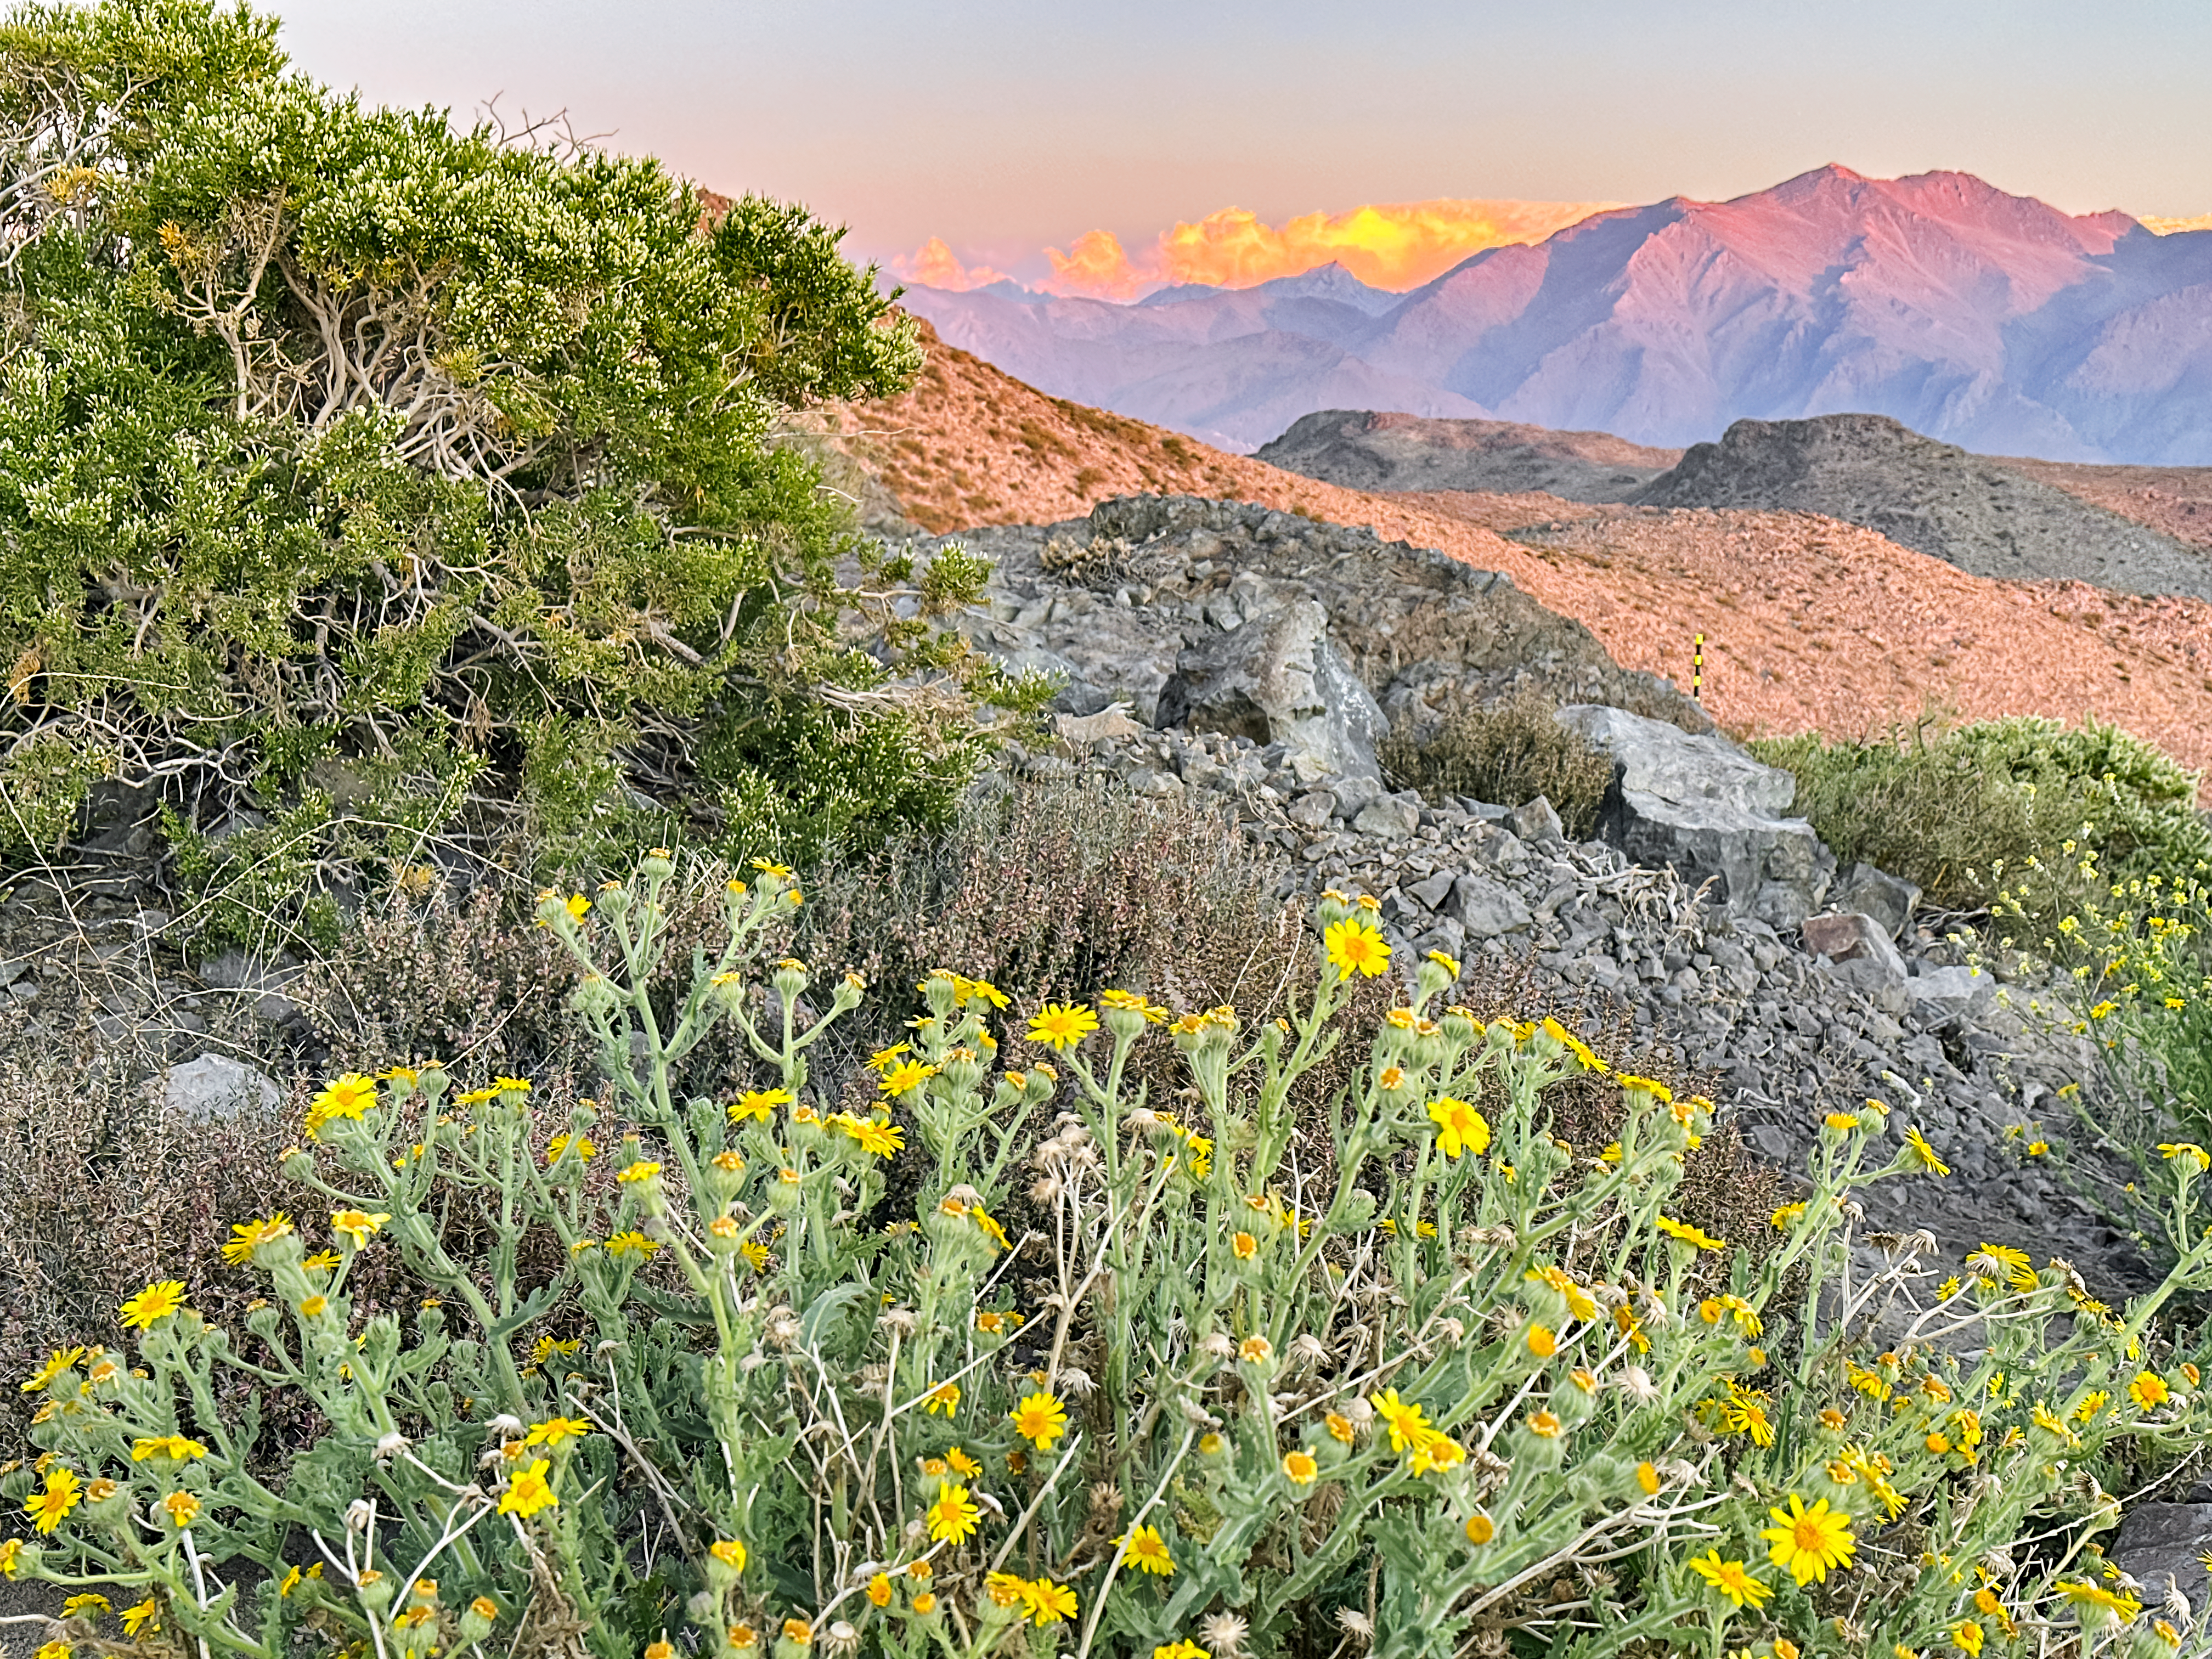

Rubin in Bloom

At NSF–DOE Vera C. Rubin Observatory in Chile, December brings summer light and blooming flowers, offering a unique seasonal view.

Credit: NSF–DOE Vera C. Rubin Observatory/NOIRLab/SLAC/AURA/A. Alexov